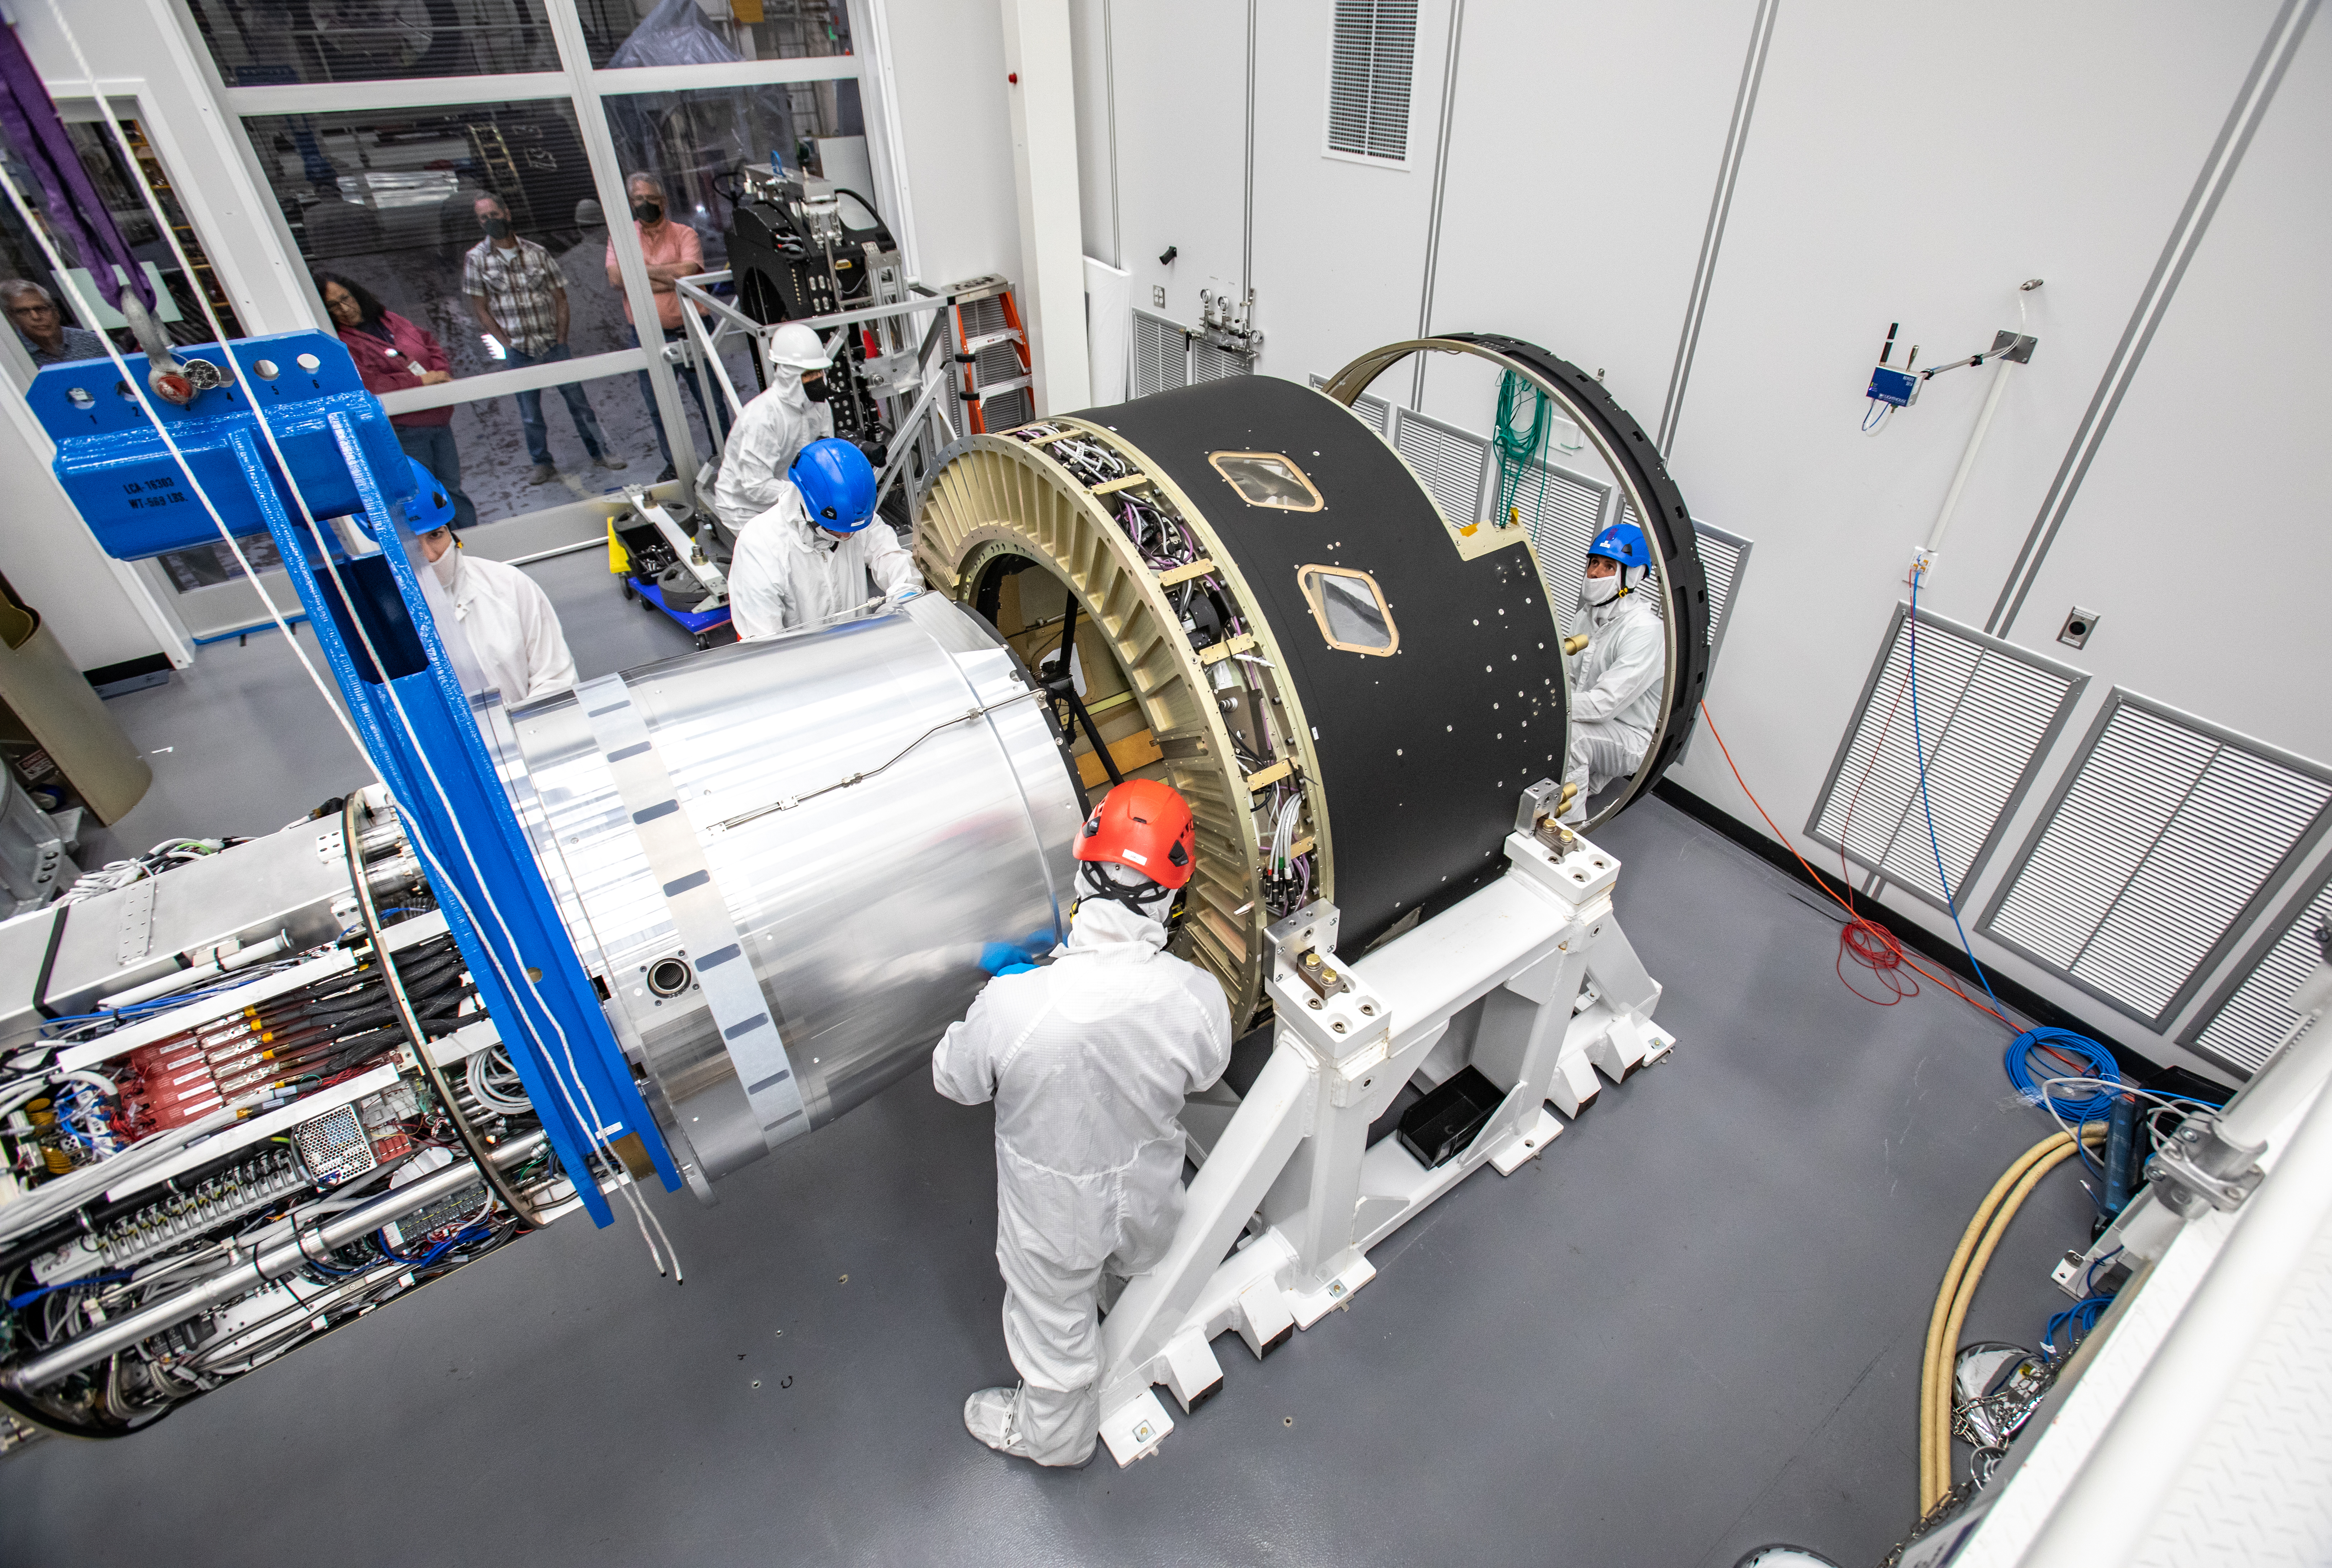

LSST Cryostat to Camera Body Lift

The LSST camera team successfully installed the cryostat to the camera body on April 8.

Credit: Jacqueline Ramseyer Orrell/SLAC National Accelerator Laboratory